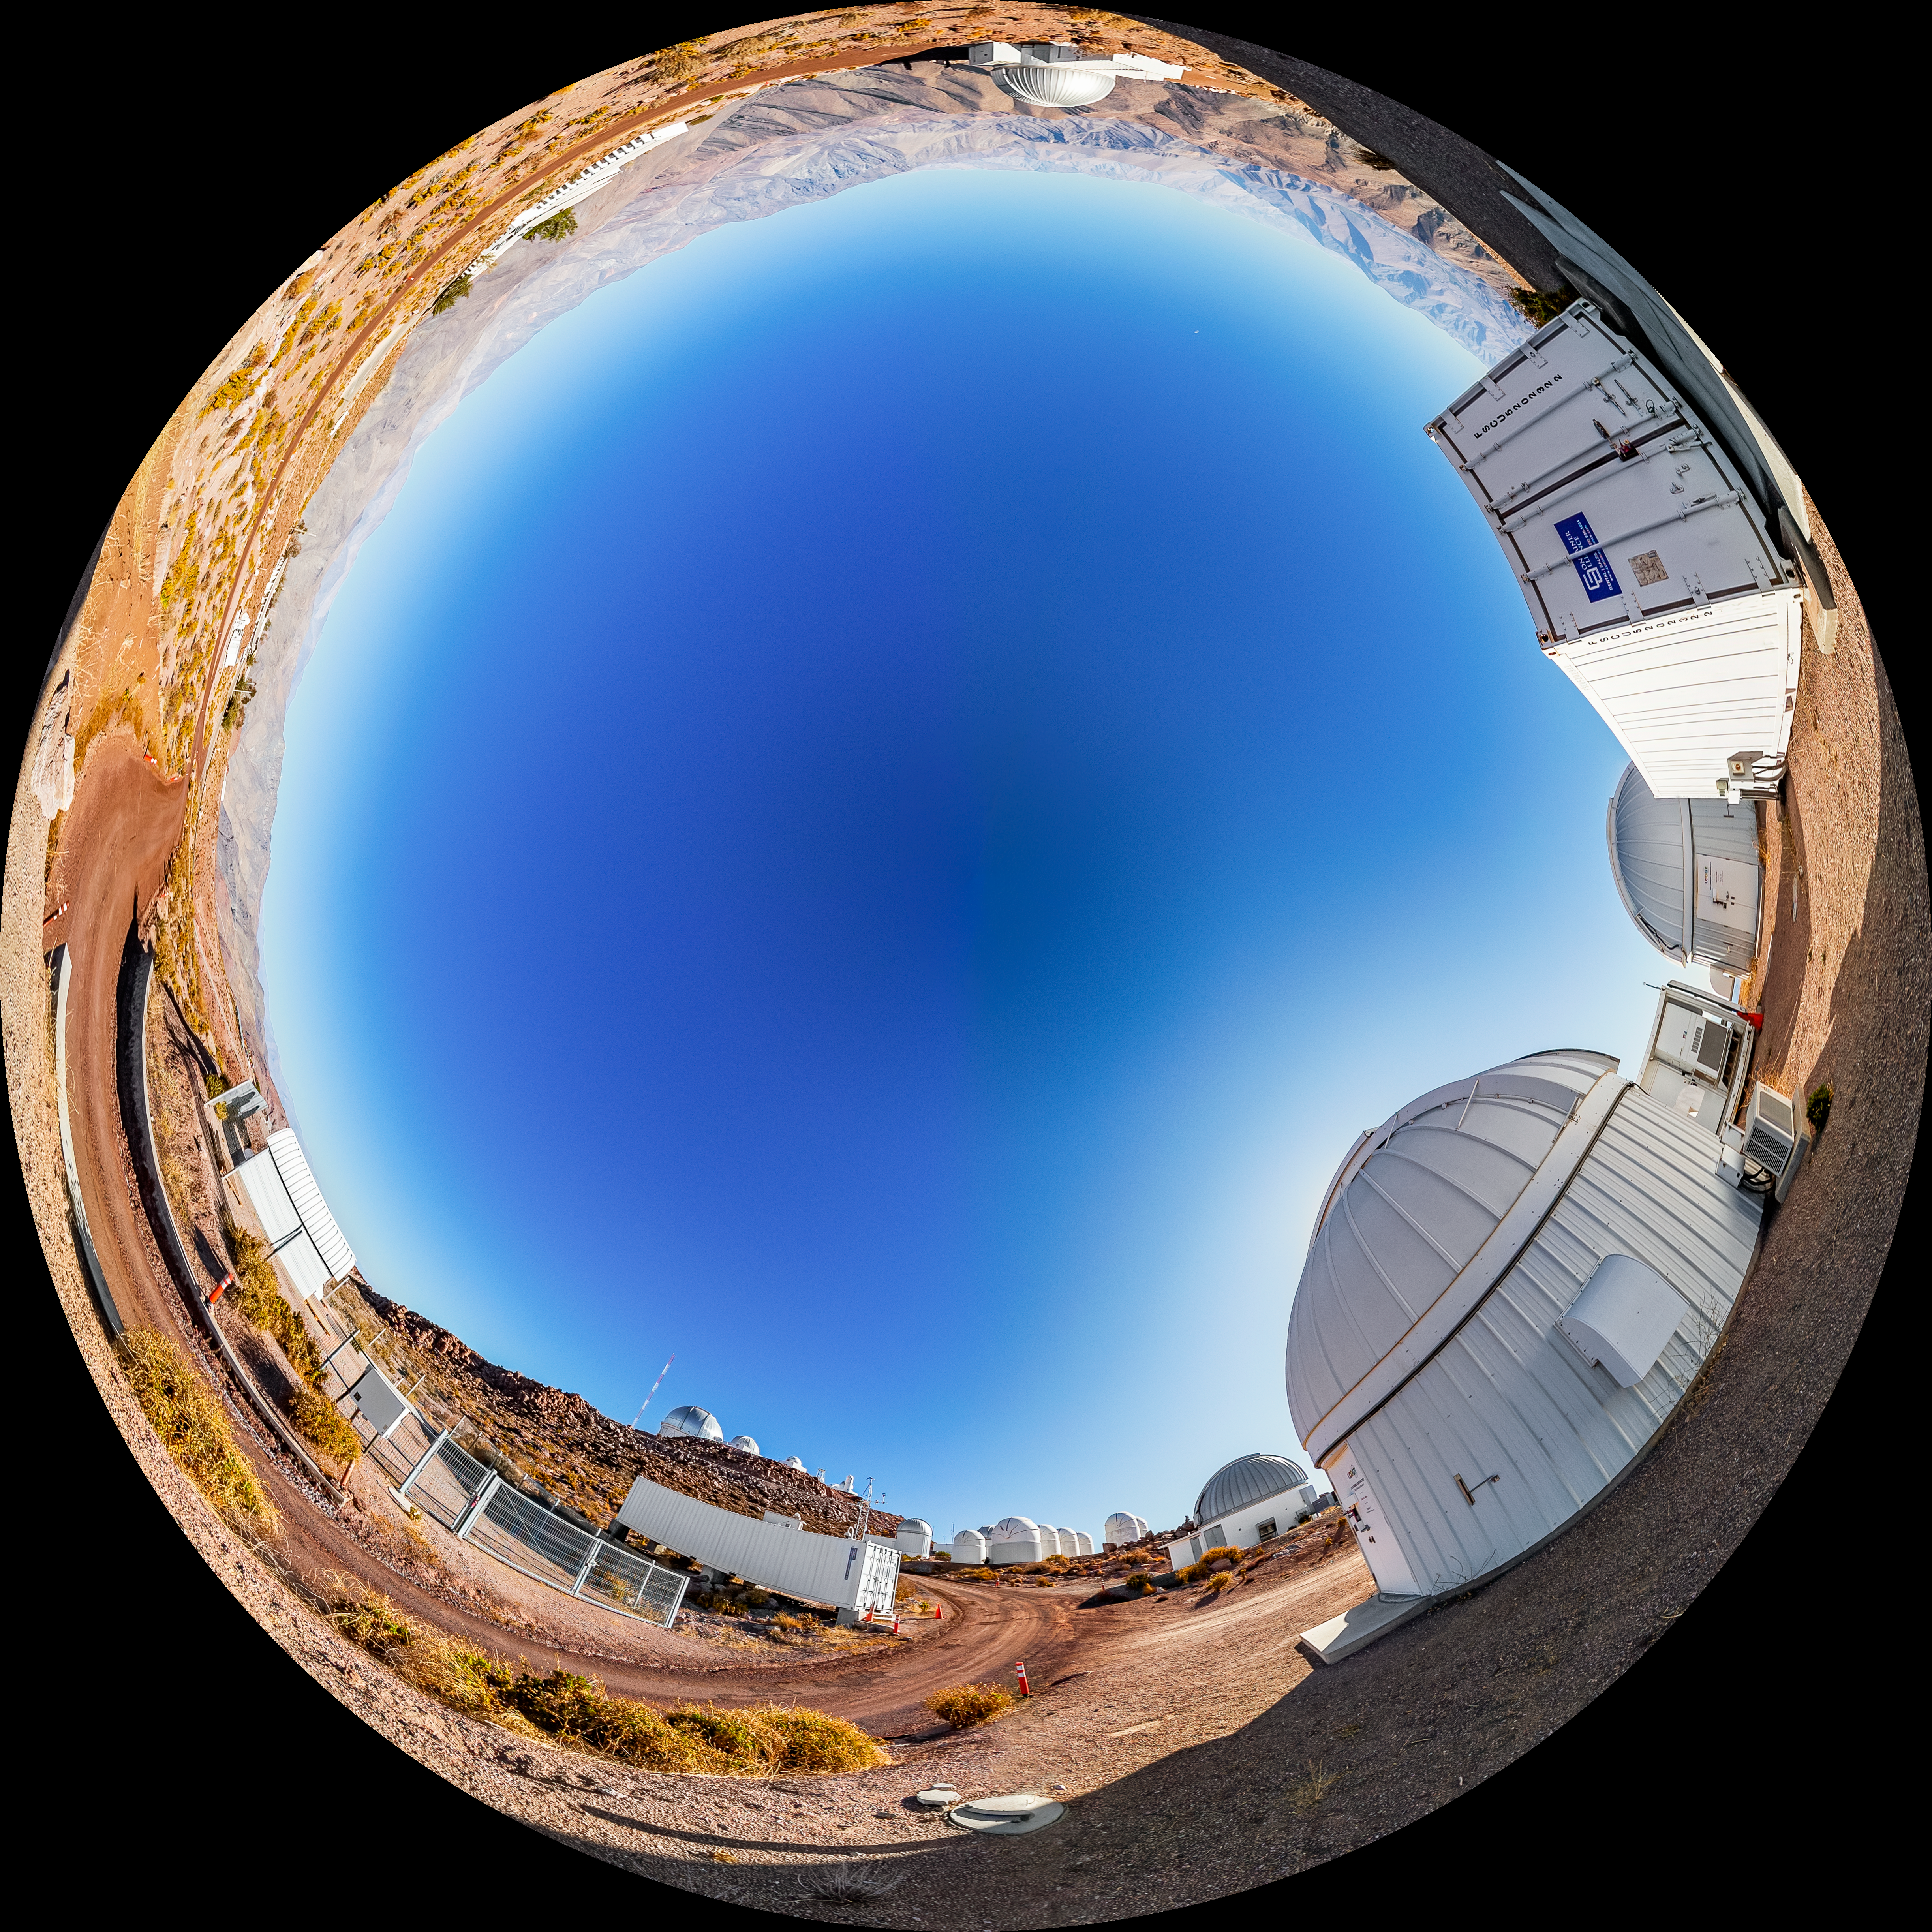

Las Cumbres Observatory Network Fulldome

A fulldome view of the Las Cumbres Observatory Network at Cerro Tololo Inter-American Observatory.

A 360 panorama version of this image can be viewed here.

Credit: CTIO/NOIRLab/NSF/AURA